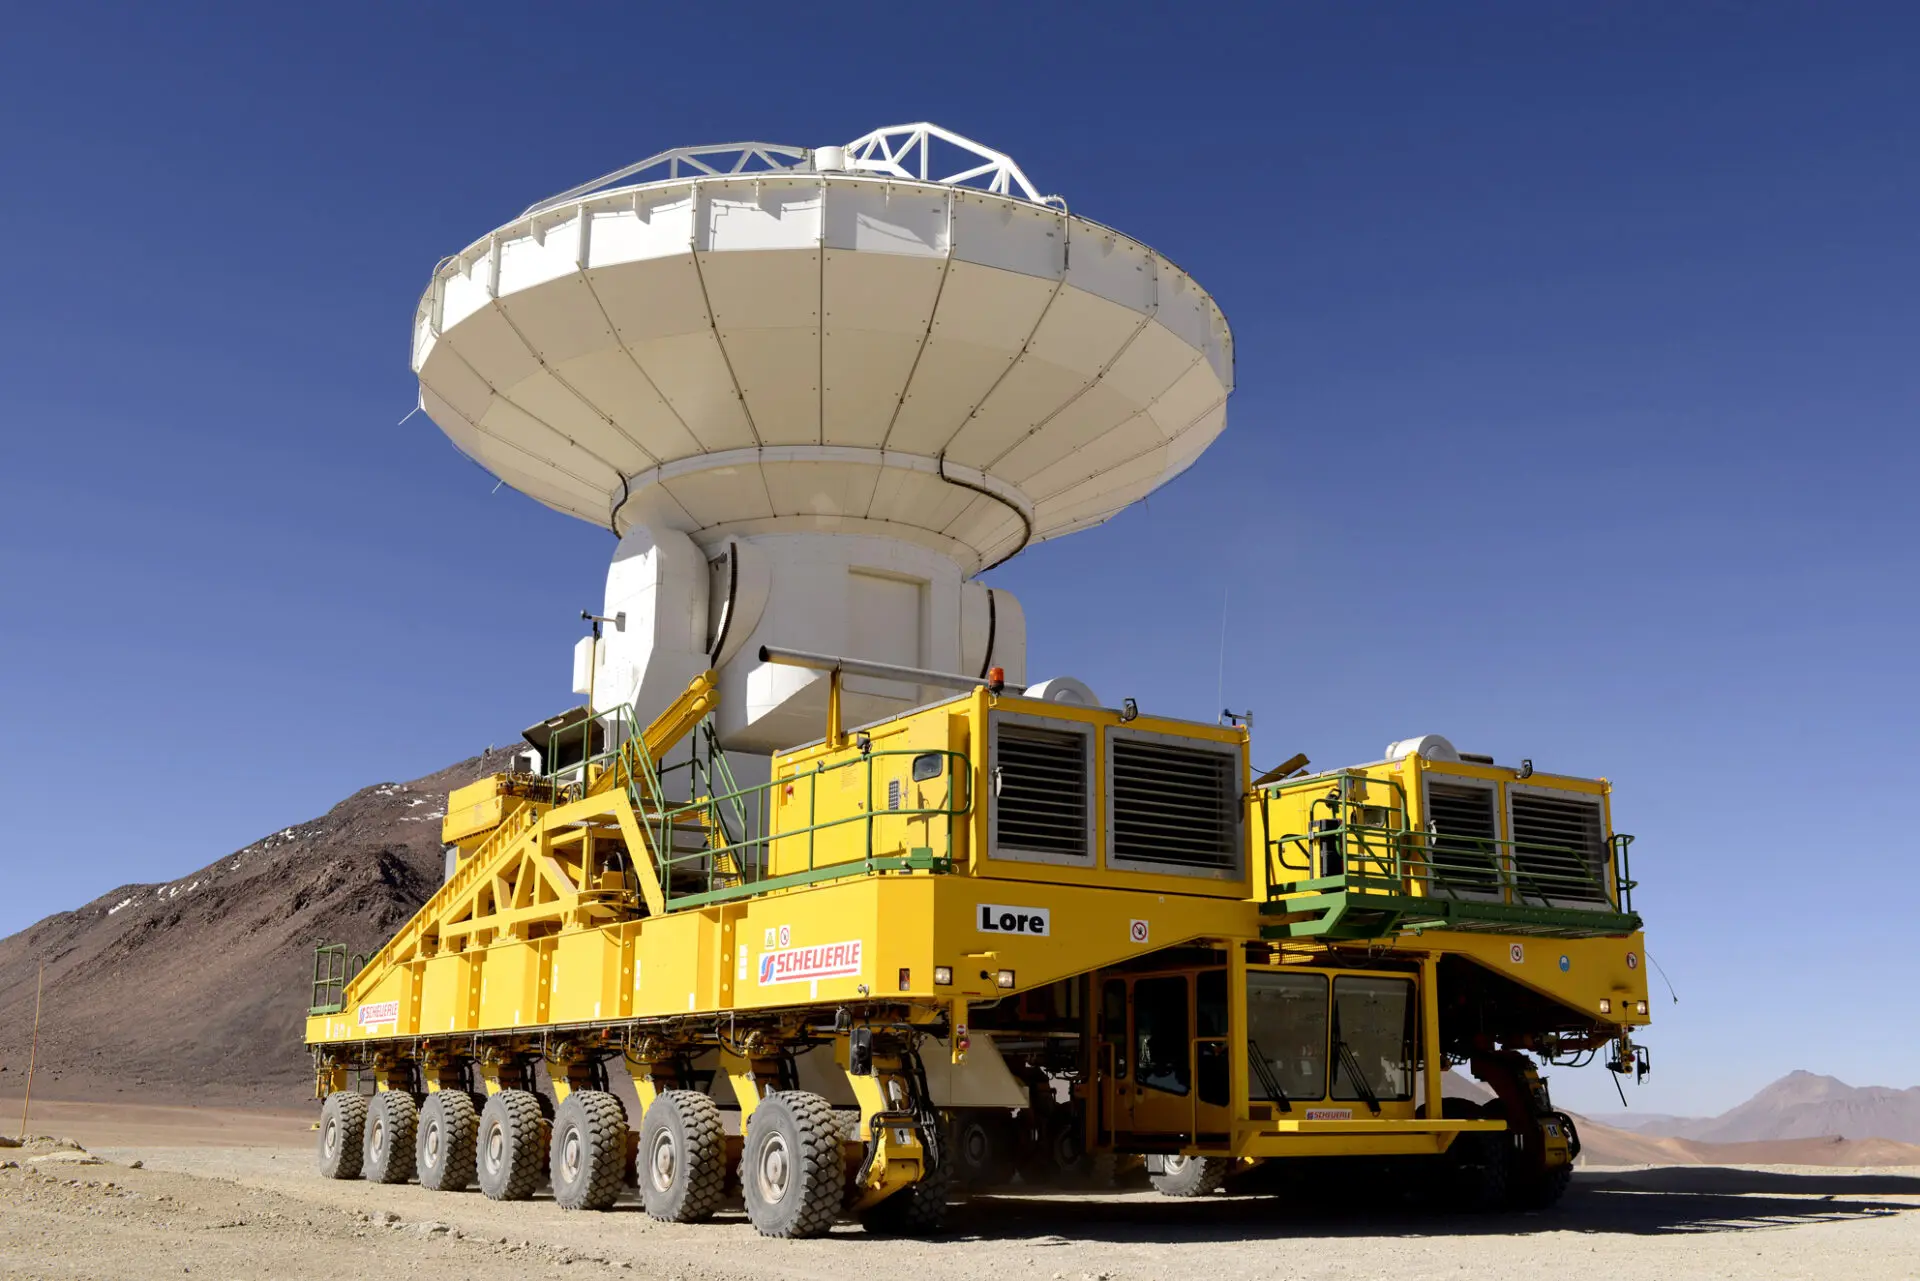

Antena and transporter

ALMA — comprises 66 high-precision antennae, spread over distances of up to 16 kilometers. The ability to reposition the antennae is part of what makes ALMA such a powerful telescope. Each state-of-the-art component weighs in at over 100 tons, yet despite their bulk they require incredibly precise positioning. That is where the ALMA transporters, fondly named Otto and Lore, come in. These bright yellow behemoths are able to position the antennas to within a few millimeters, ensuring accurate placement on the antenna foundation pads.

Credit: ALMA (ESO/NAOJ/NRAO)